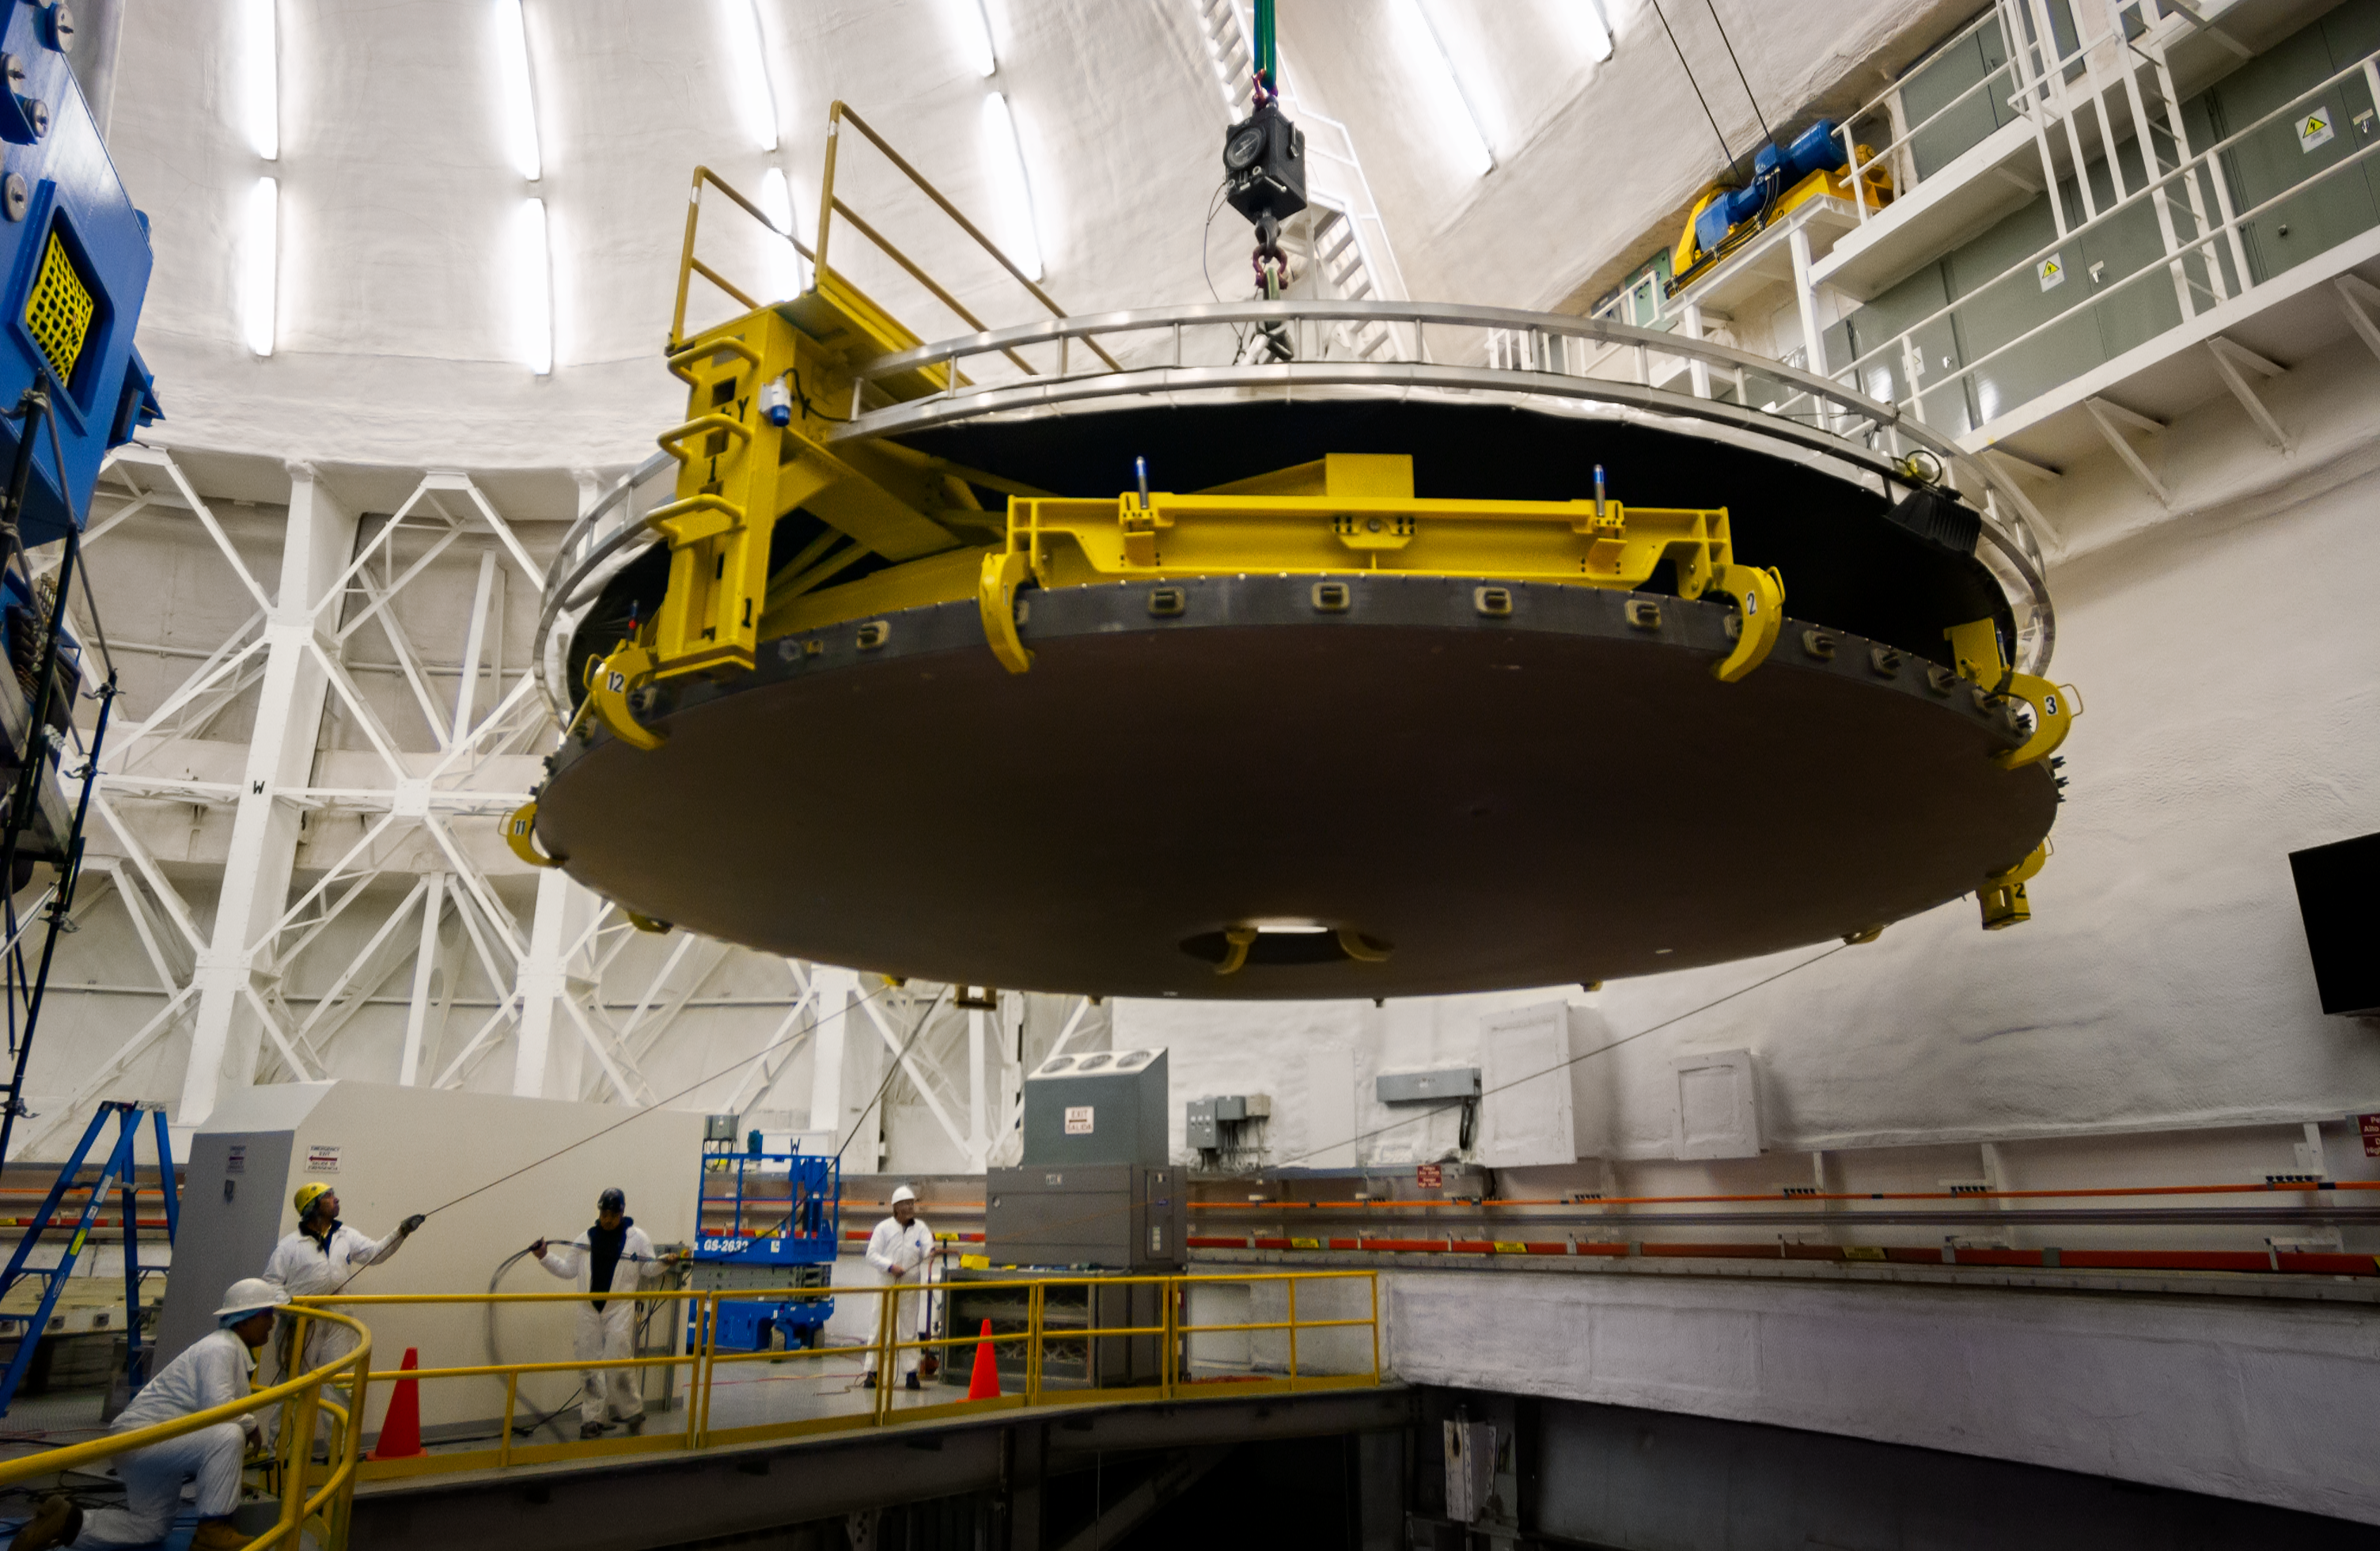

Mirror coating at Gemini South

Mirror coating at Gemini South.

Credit: International Gemini Observatory/NOIRLab/NSF/AURA/M. Paredes